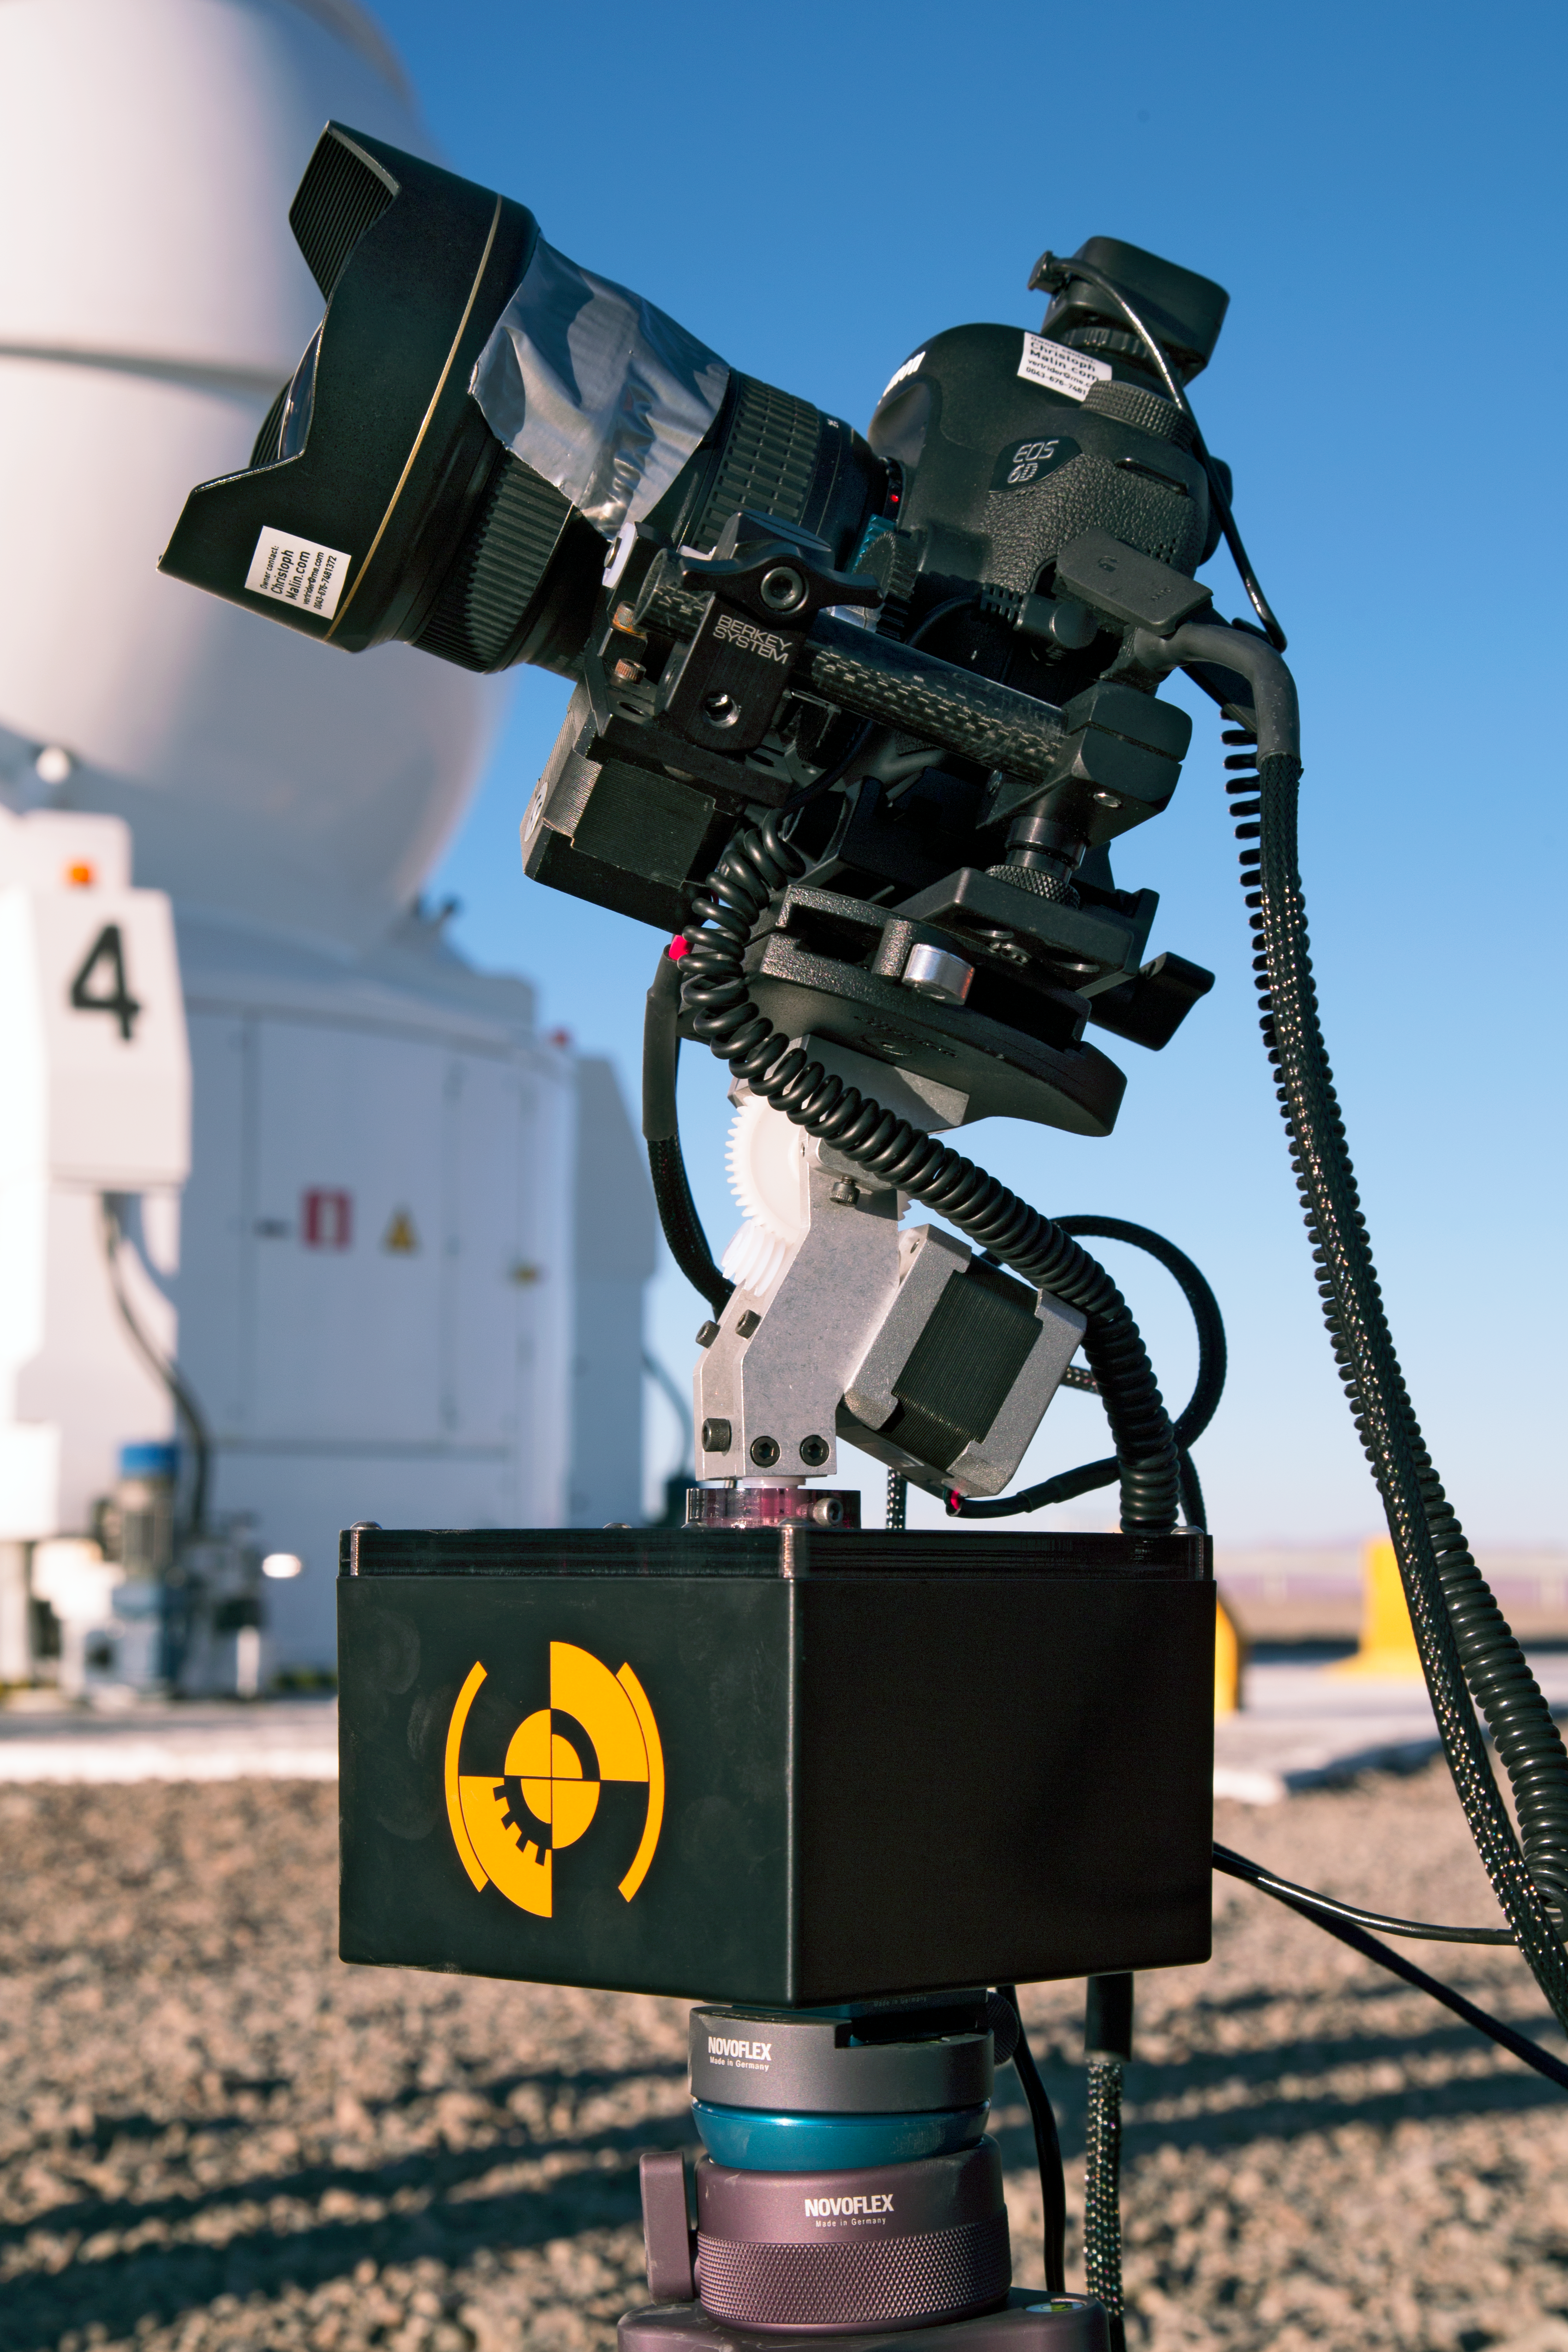

Close up of a time-lapse bot

Close up of one of the “time-lapse bots” used during the ESO Ultra HD Expedition — an autonomous GBTimelapse Rig, using Intecro XTPower powerbanks for powering an Emotimo TB3 motion control and a Canon 6D mounted on top of a Novoflex QuadroPod system.

Credit: ESO/C. Malin